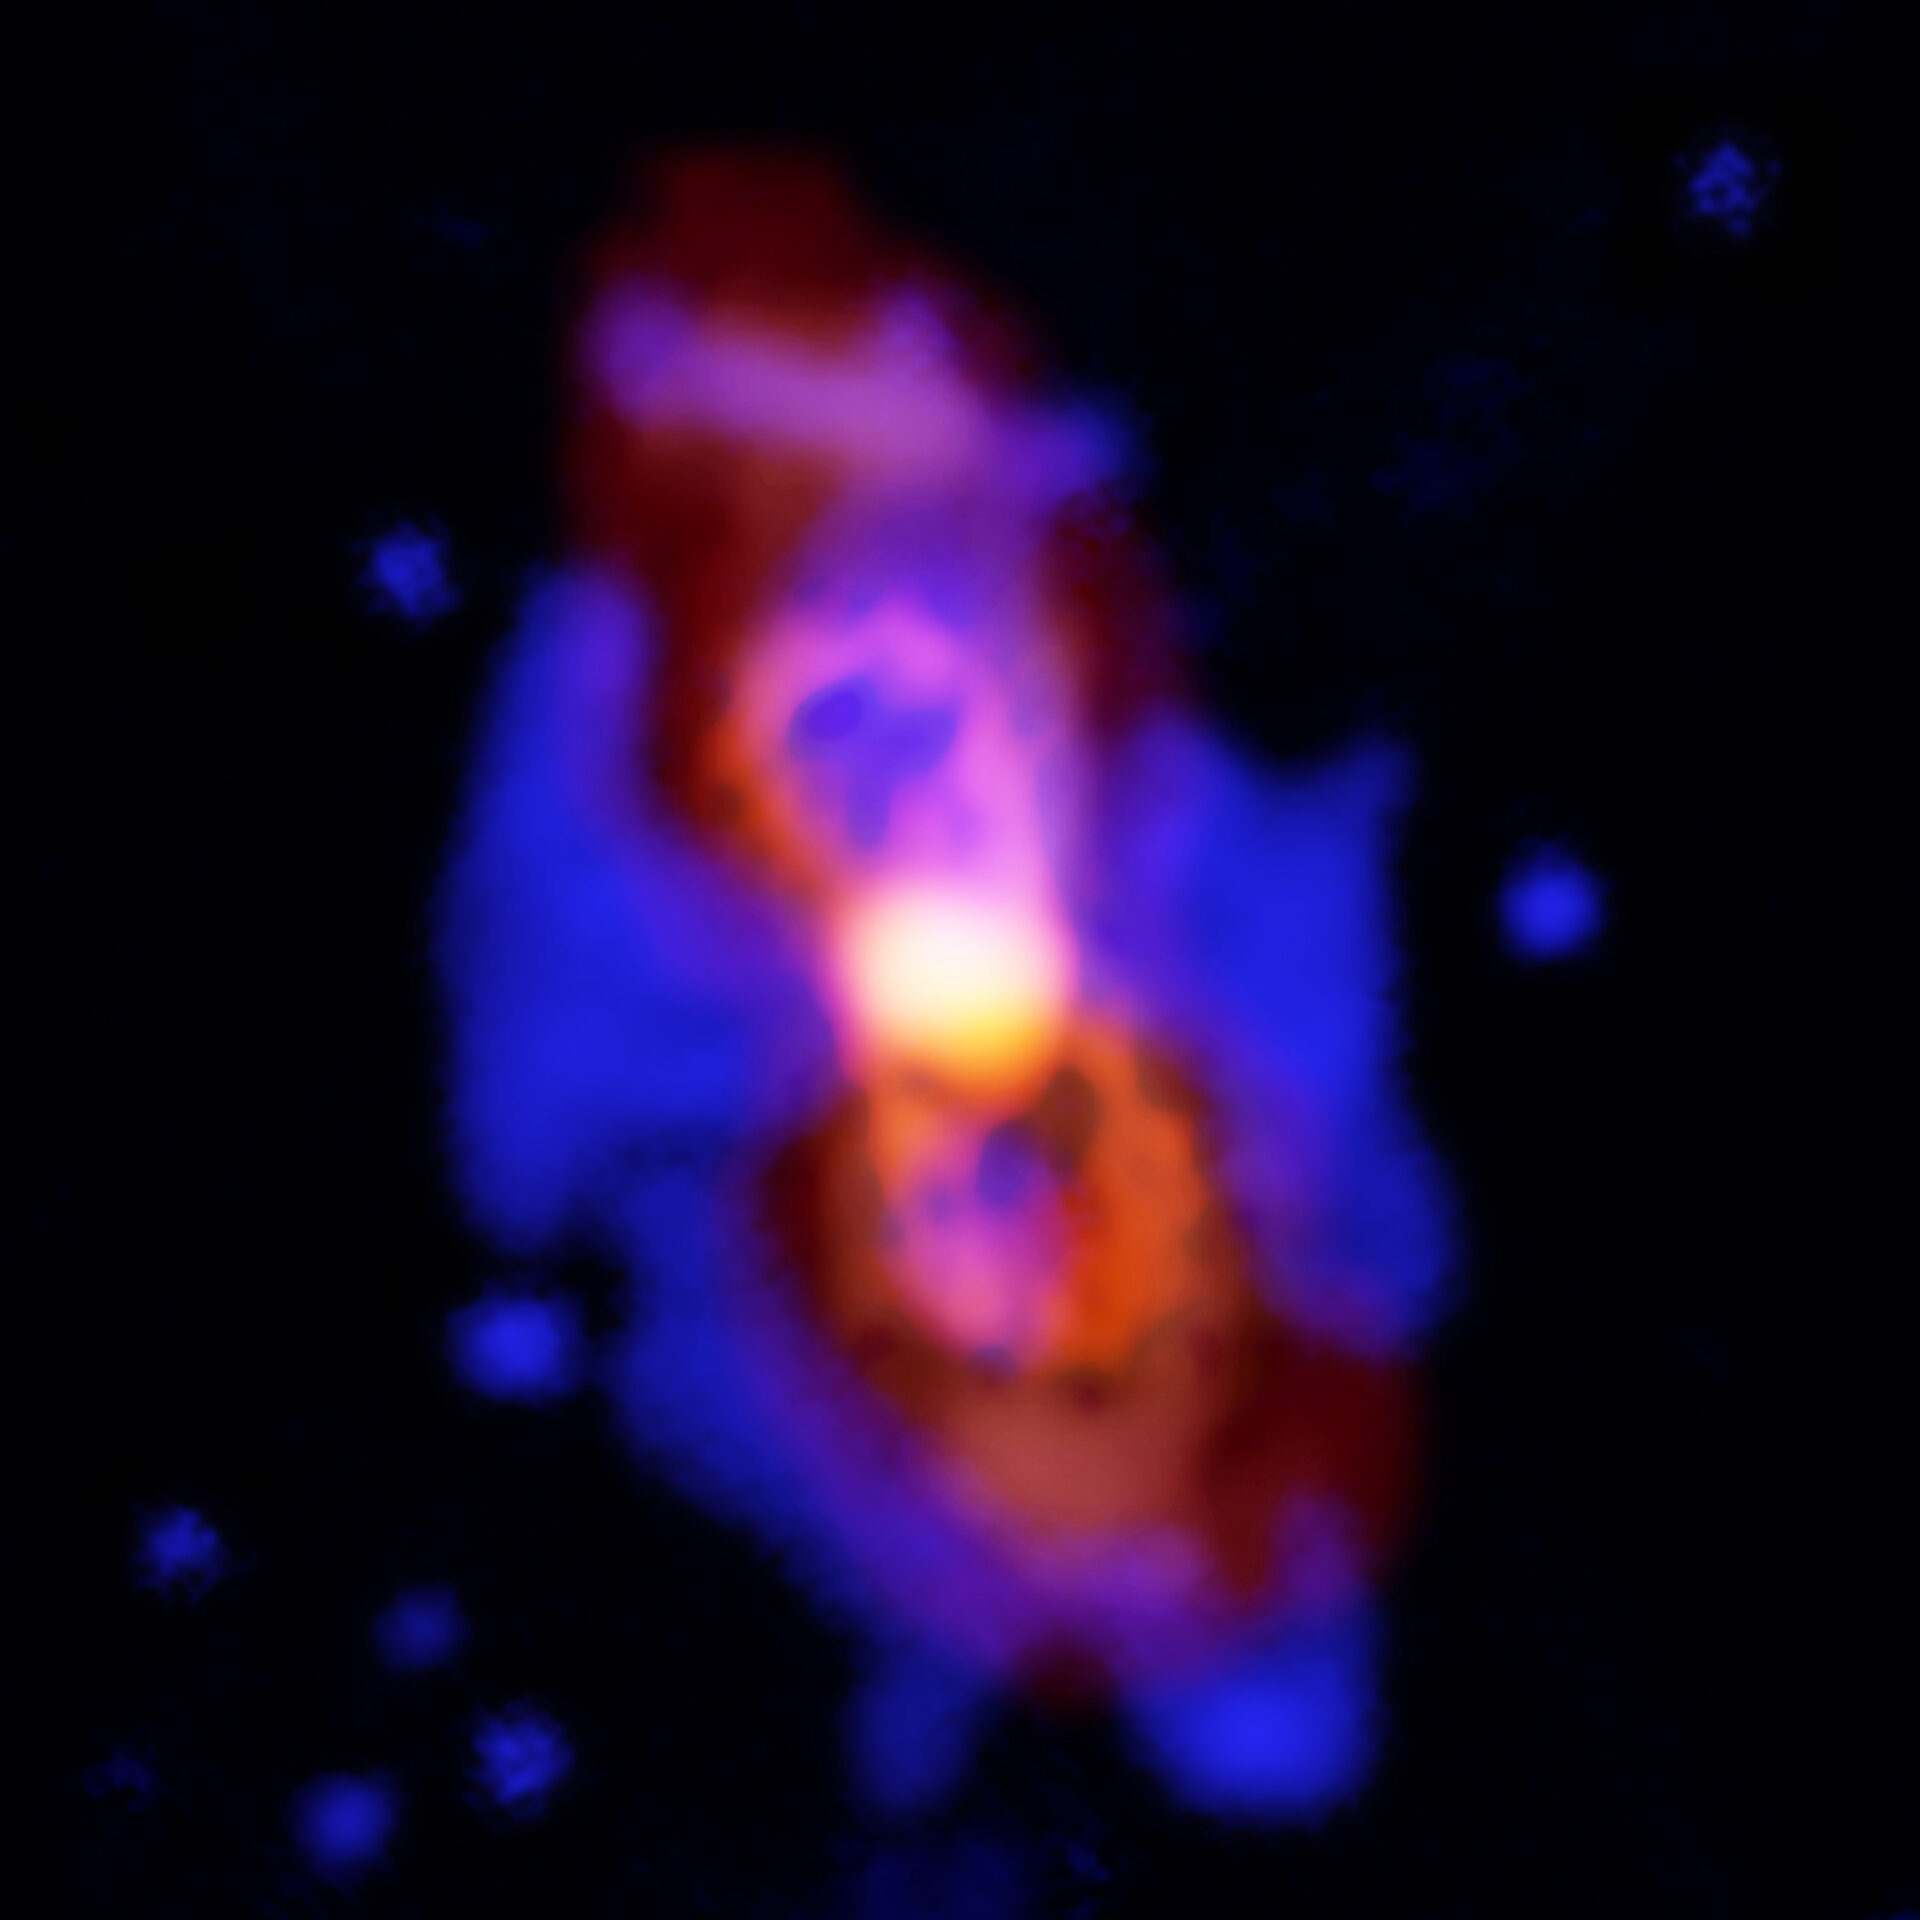

Composite image of CK Vul

Composite image of CK Vul, the remains of a double-star collision. This impact launched radioactive molecules into space, as seen in the orange double-lobe structure at the center. This is an ALMA image of 27-aluminum monofluoride, but the rare isotopic version of AlF resides in the same region. The red, diffuse image is an ALMA image of the more extended dust in the region. The blue is optical hydrogen emission from the Gemini observatory.

Credit: ALMA (ESO/NAOJ/NRAO), T. Kamiński & M. Hajduk; Gemini, NOAO/AURA/NSF; NRAO/AUI/NSF, B. Saxton